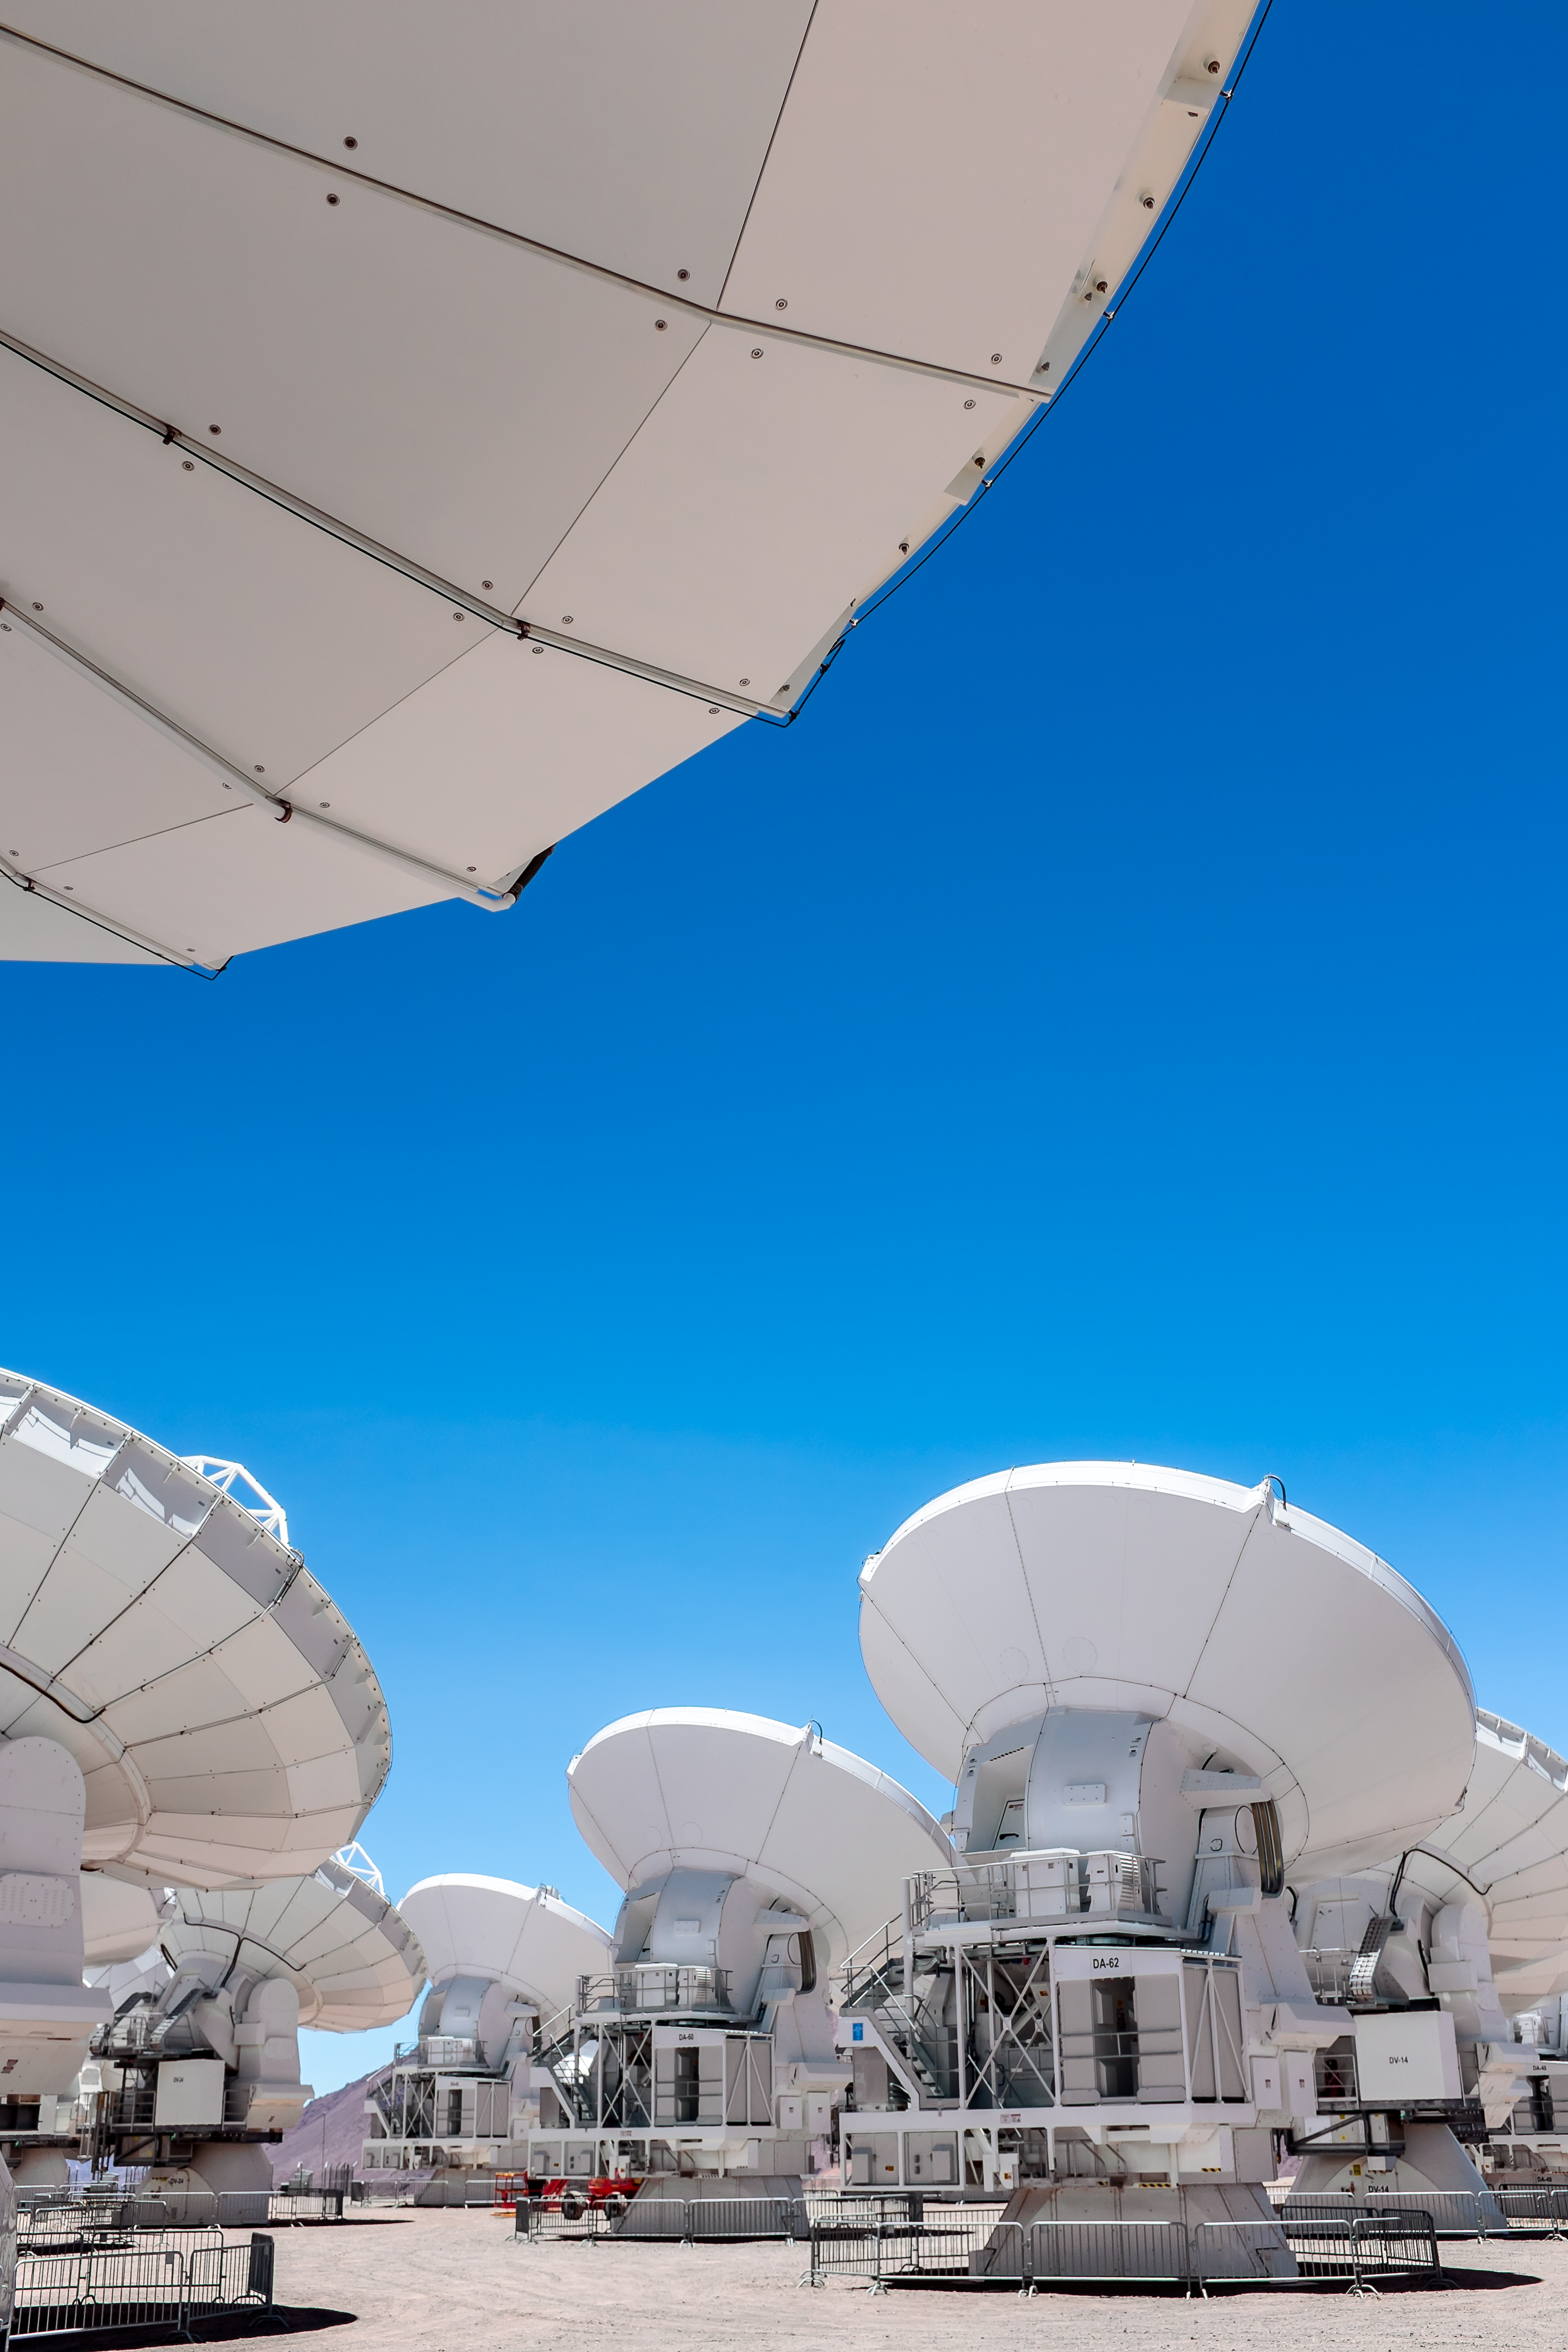

ALMA on a sunny day

A sunny day on the Chajnantor plateau, where one of the ALMA antennas serves as a parasol for the photographer.

Credit: M. Roselund/ESO